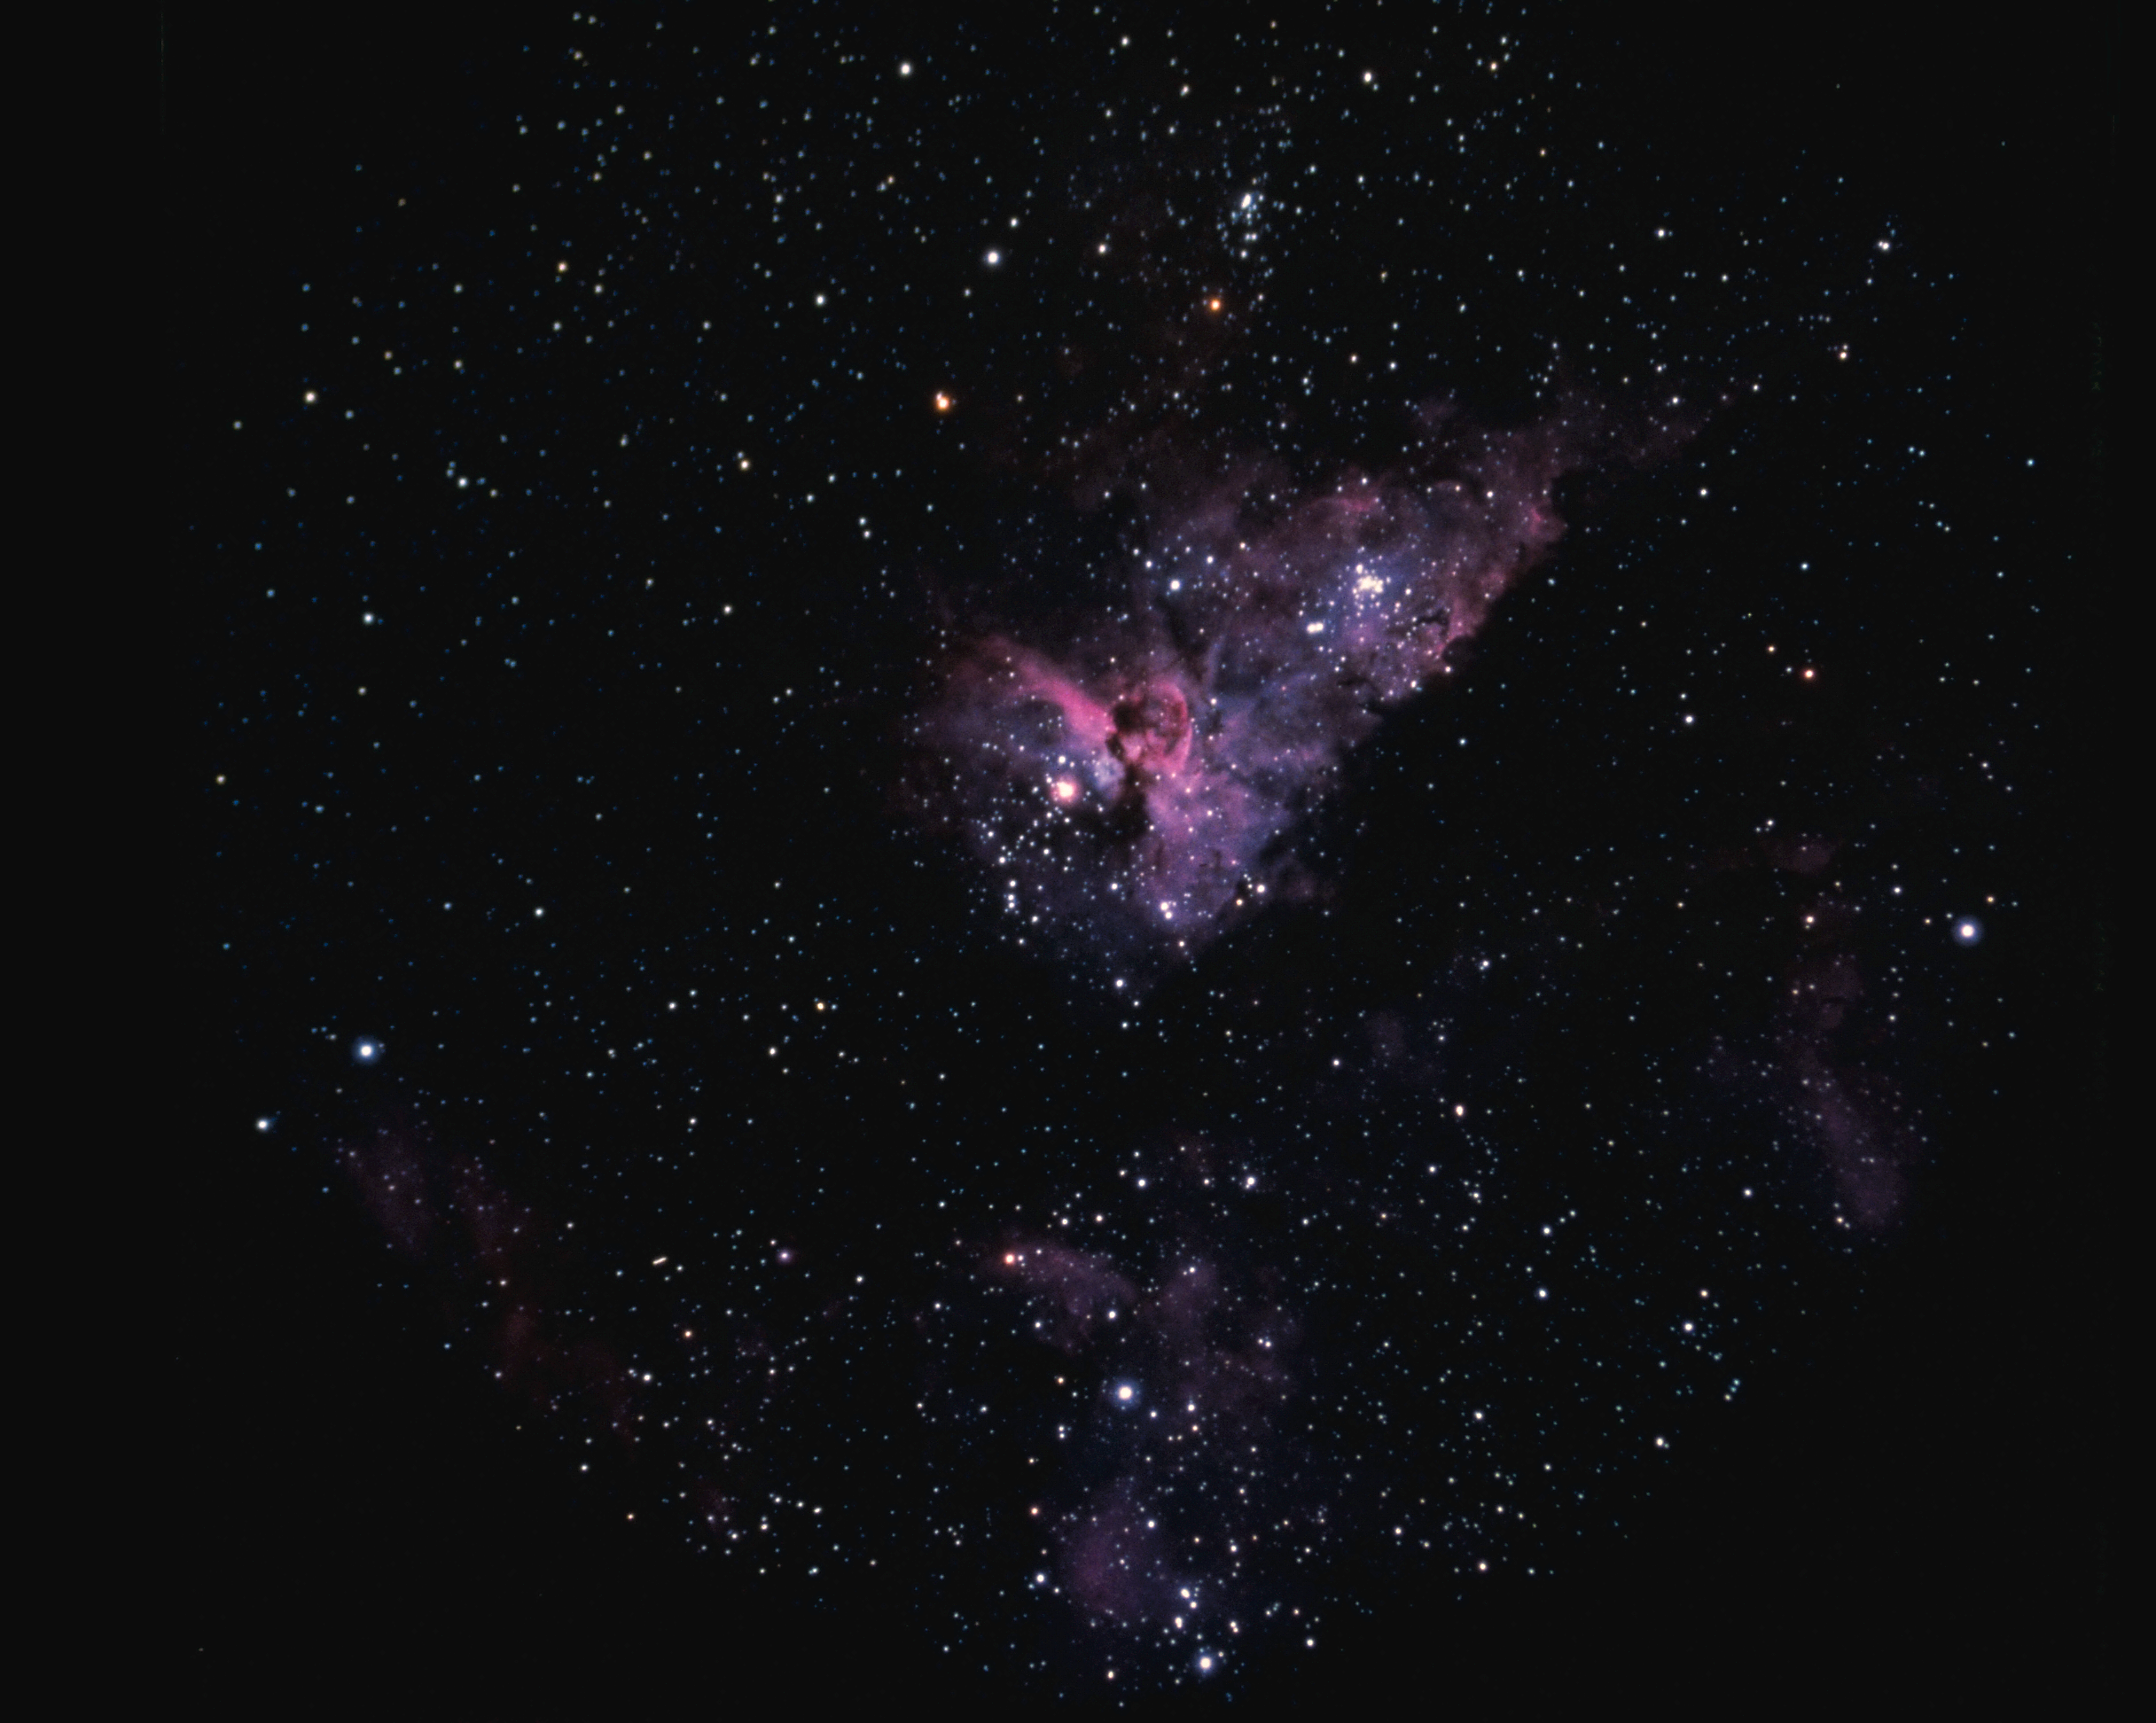

The Eta Carinae nebula, NGC 3372

The Eta Carinae nebula, NGC3372, as seen from CTIO.

Credit: NOIRLab/NSF/AURA